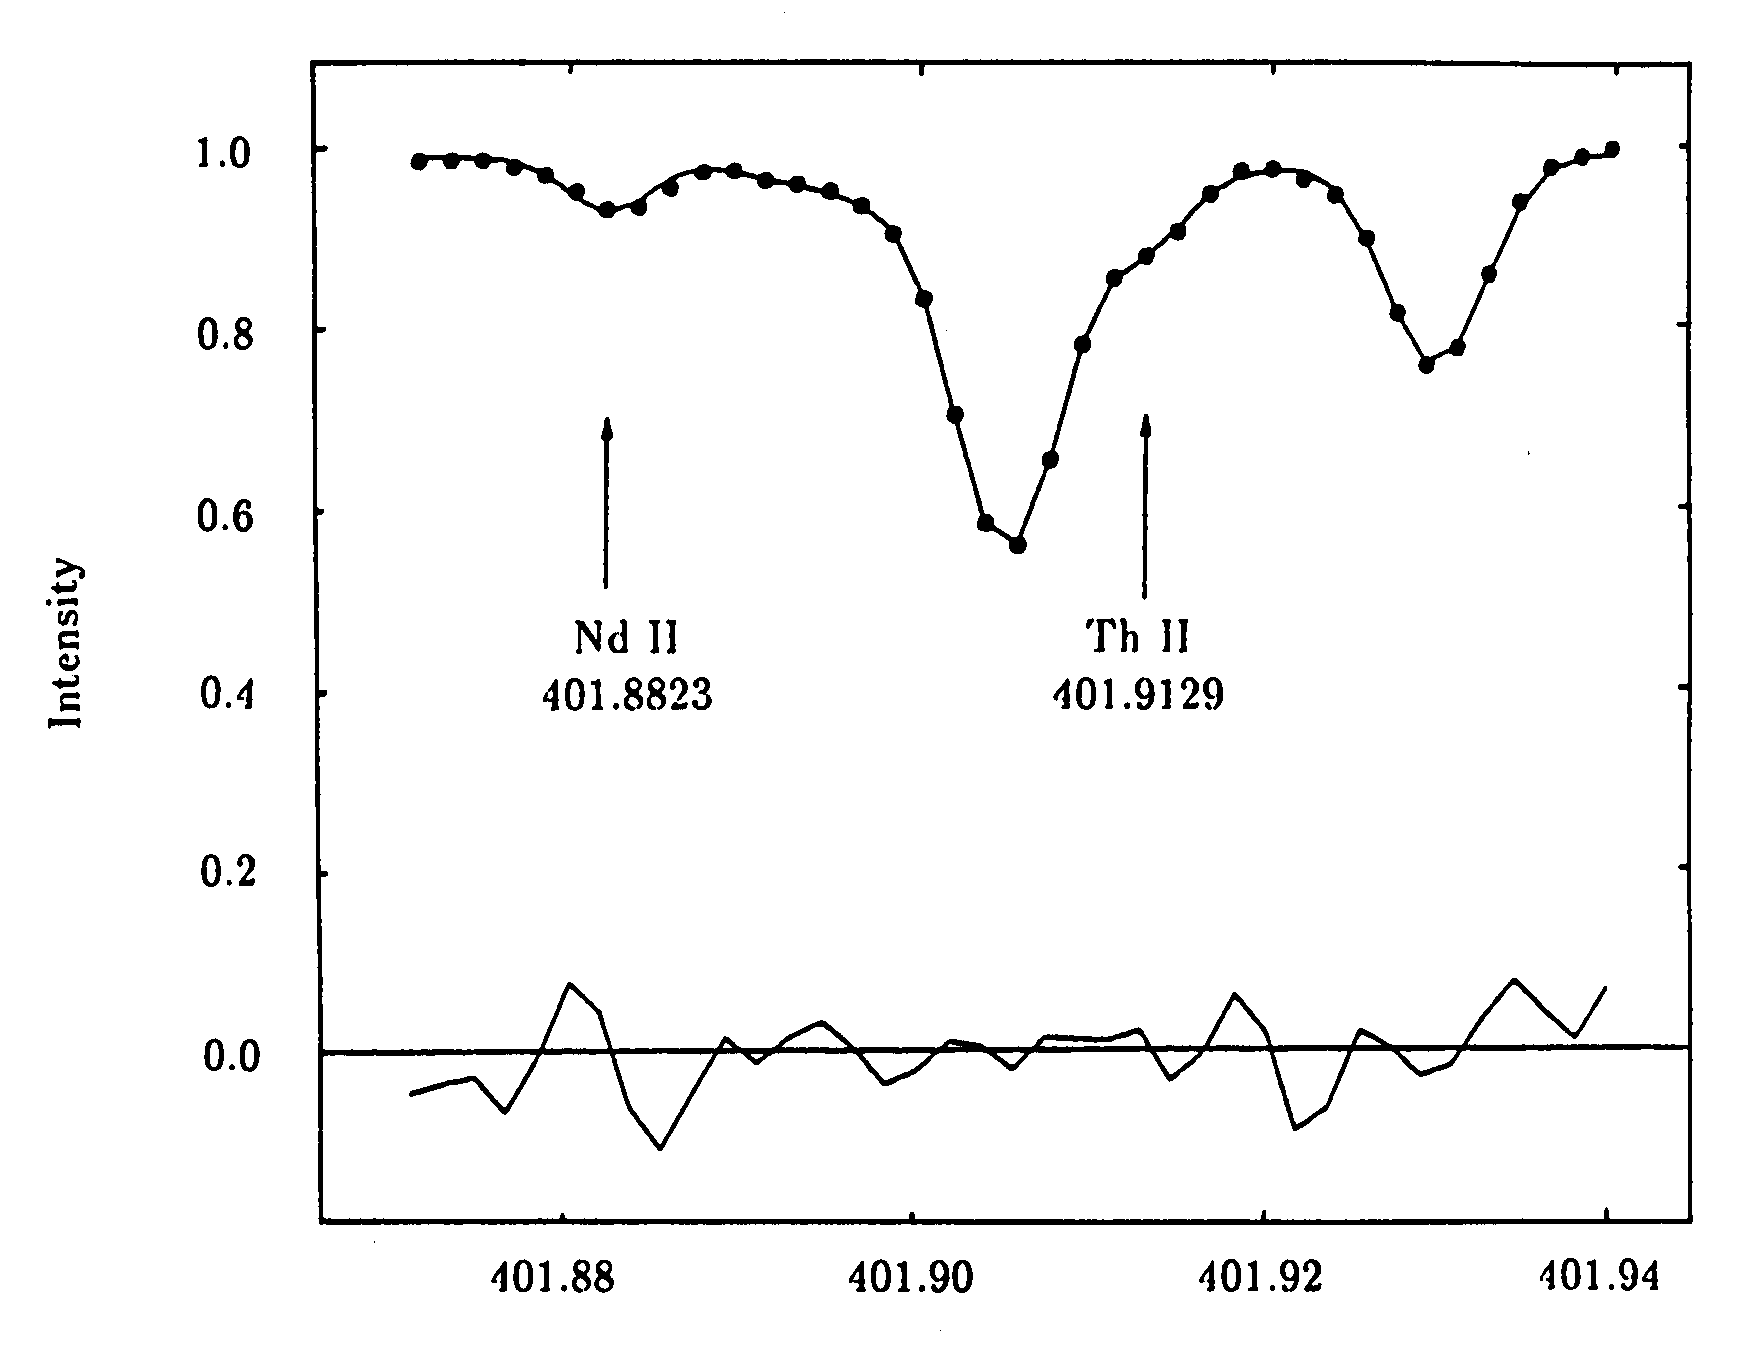

Thorium and neodymium in the old star HR 509

Thorium and neodymium in the old star HR 509

Credit: ESO